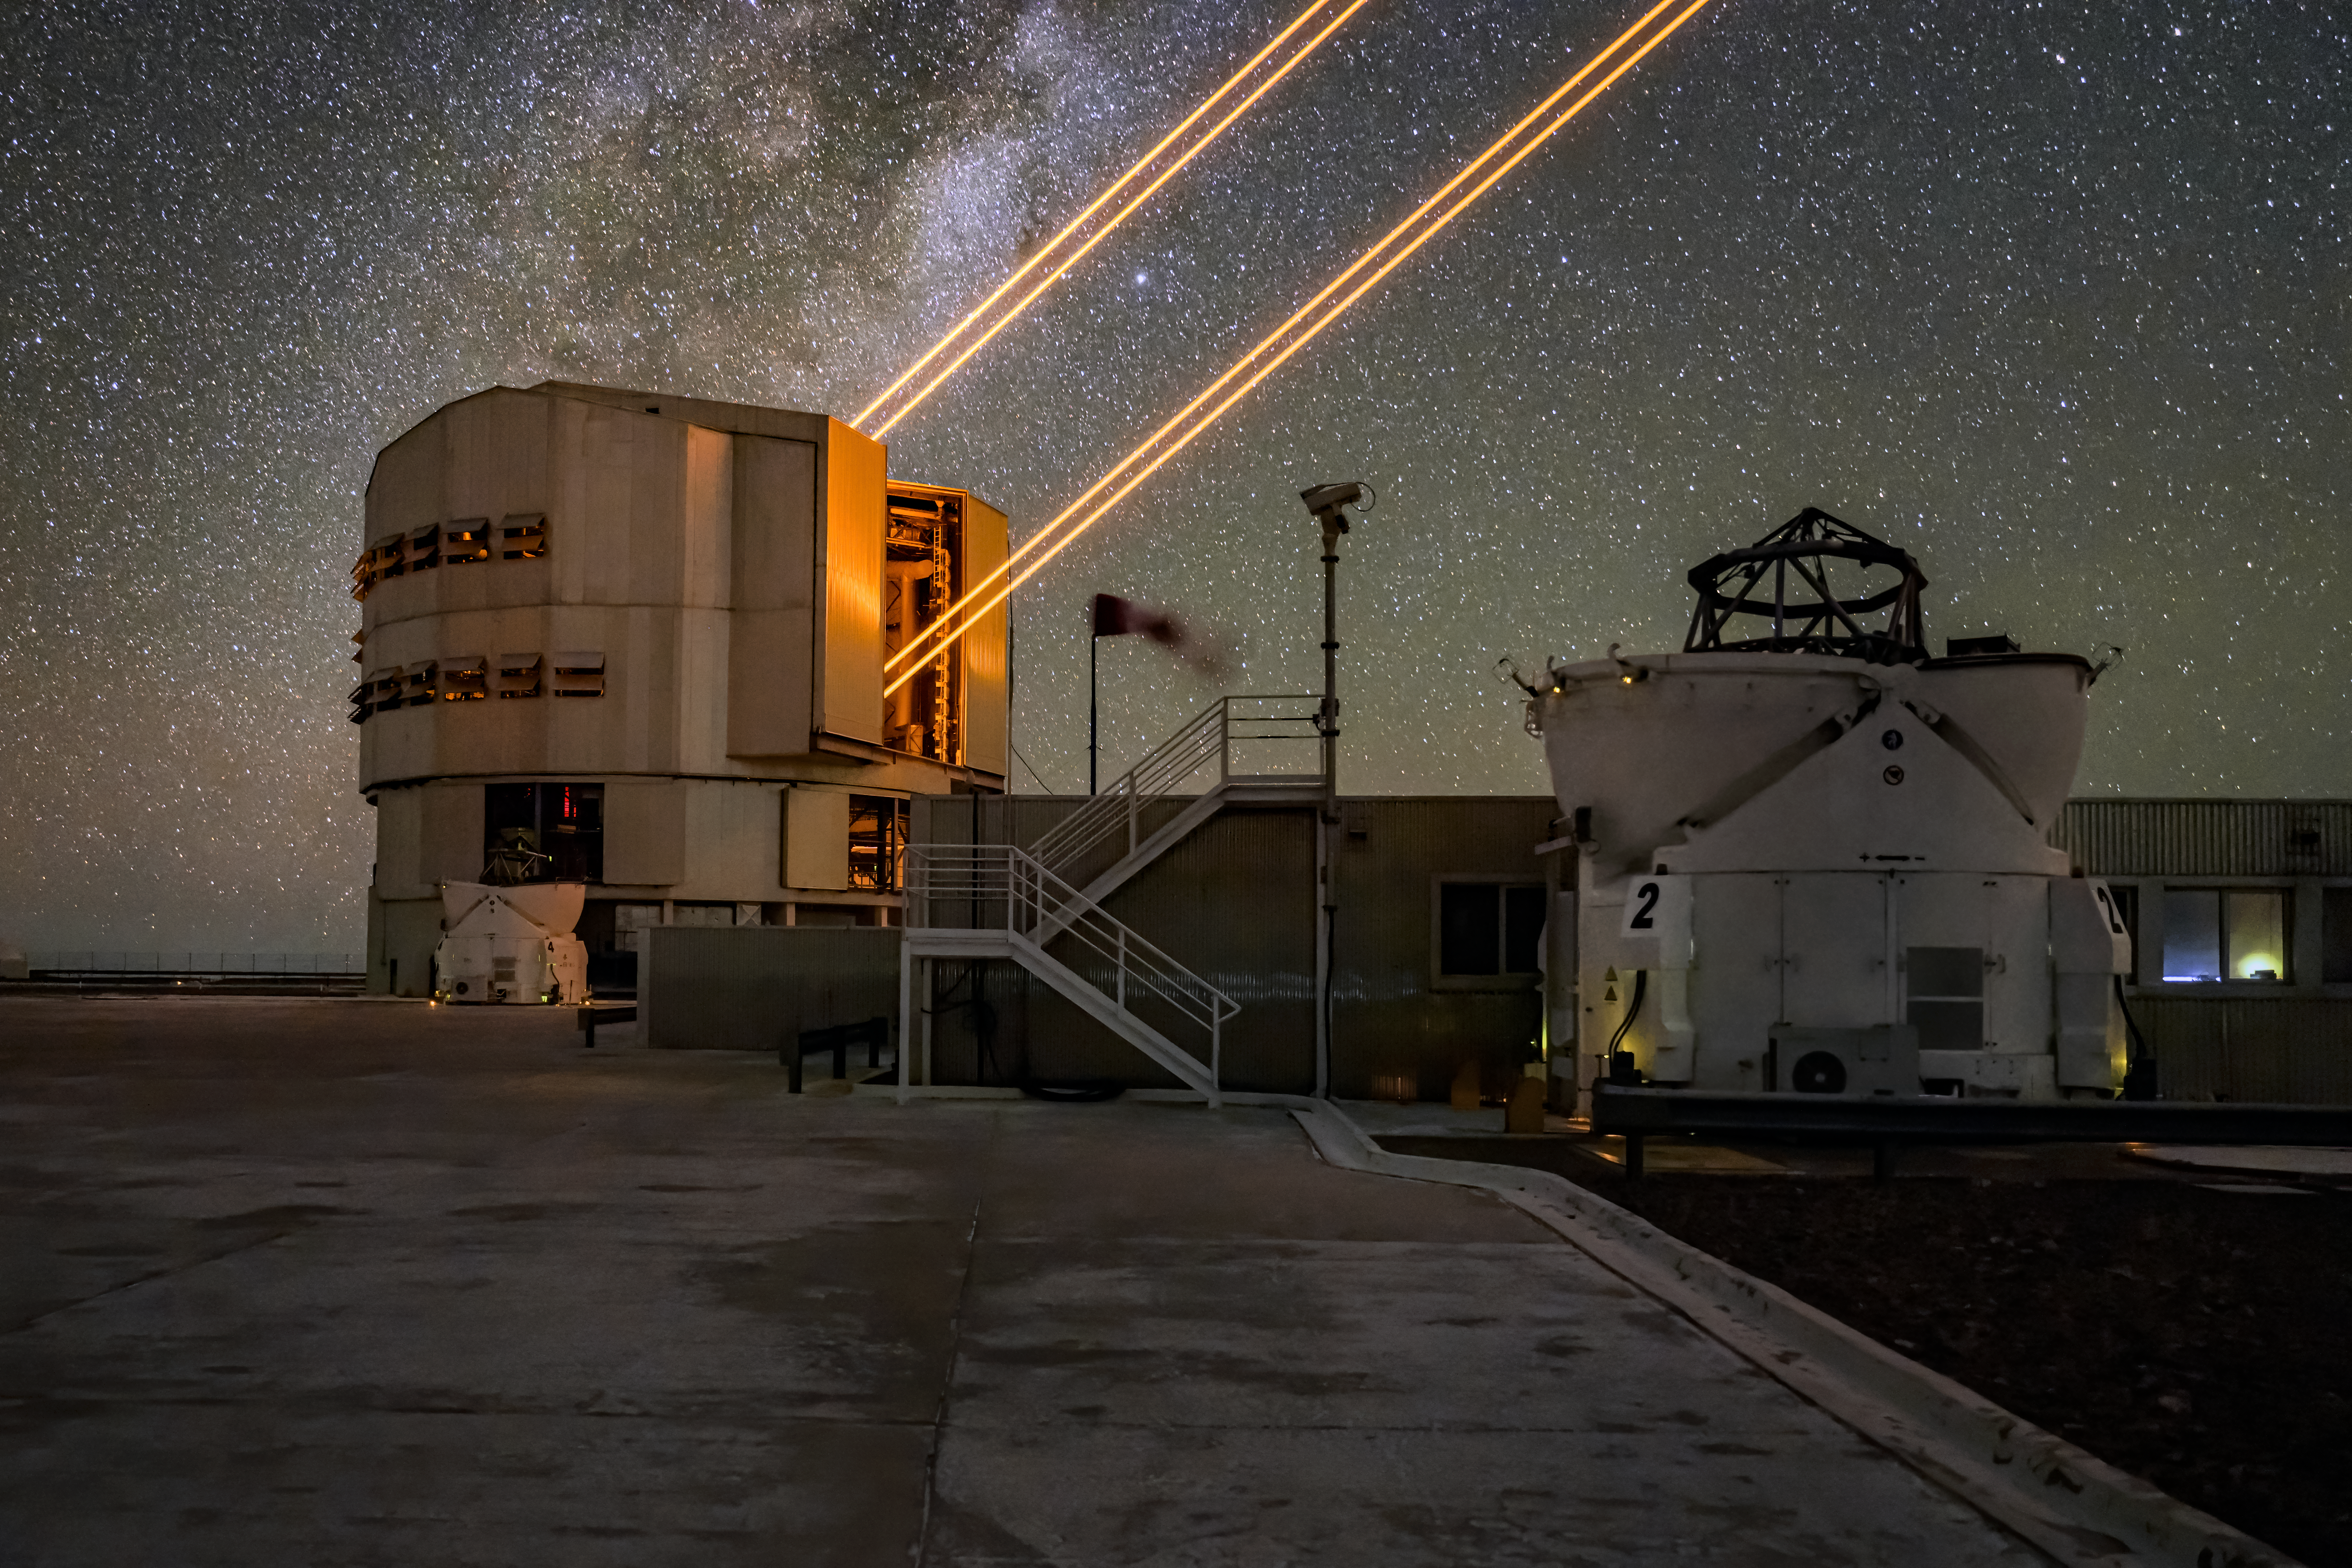

Yepun on the VLT platform

This image features the fourth Unit Telescope of ESO's Very Large Telescope (VLT), alongside one of its smaller companions.

The fourth Unit Telescope, also known as Yepun, is seen here firing its laser guide star into the night sky. This guide star is used by astronomers as part of the VLT's advanced optics system, which corrects for atmospheric disturbance and allows for much more detailed study of the skies.

The smaller telescope on the right is the second of four 1.8-m Auxiliary Telescopes that can be found on the VLT platform.

Credit: ESO/A. Ghizzi Panizza